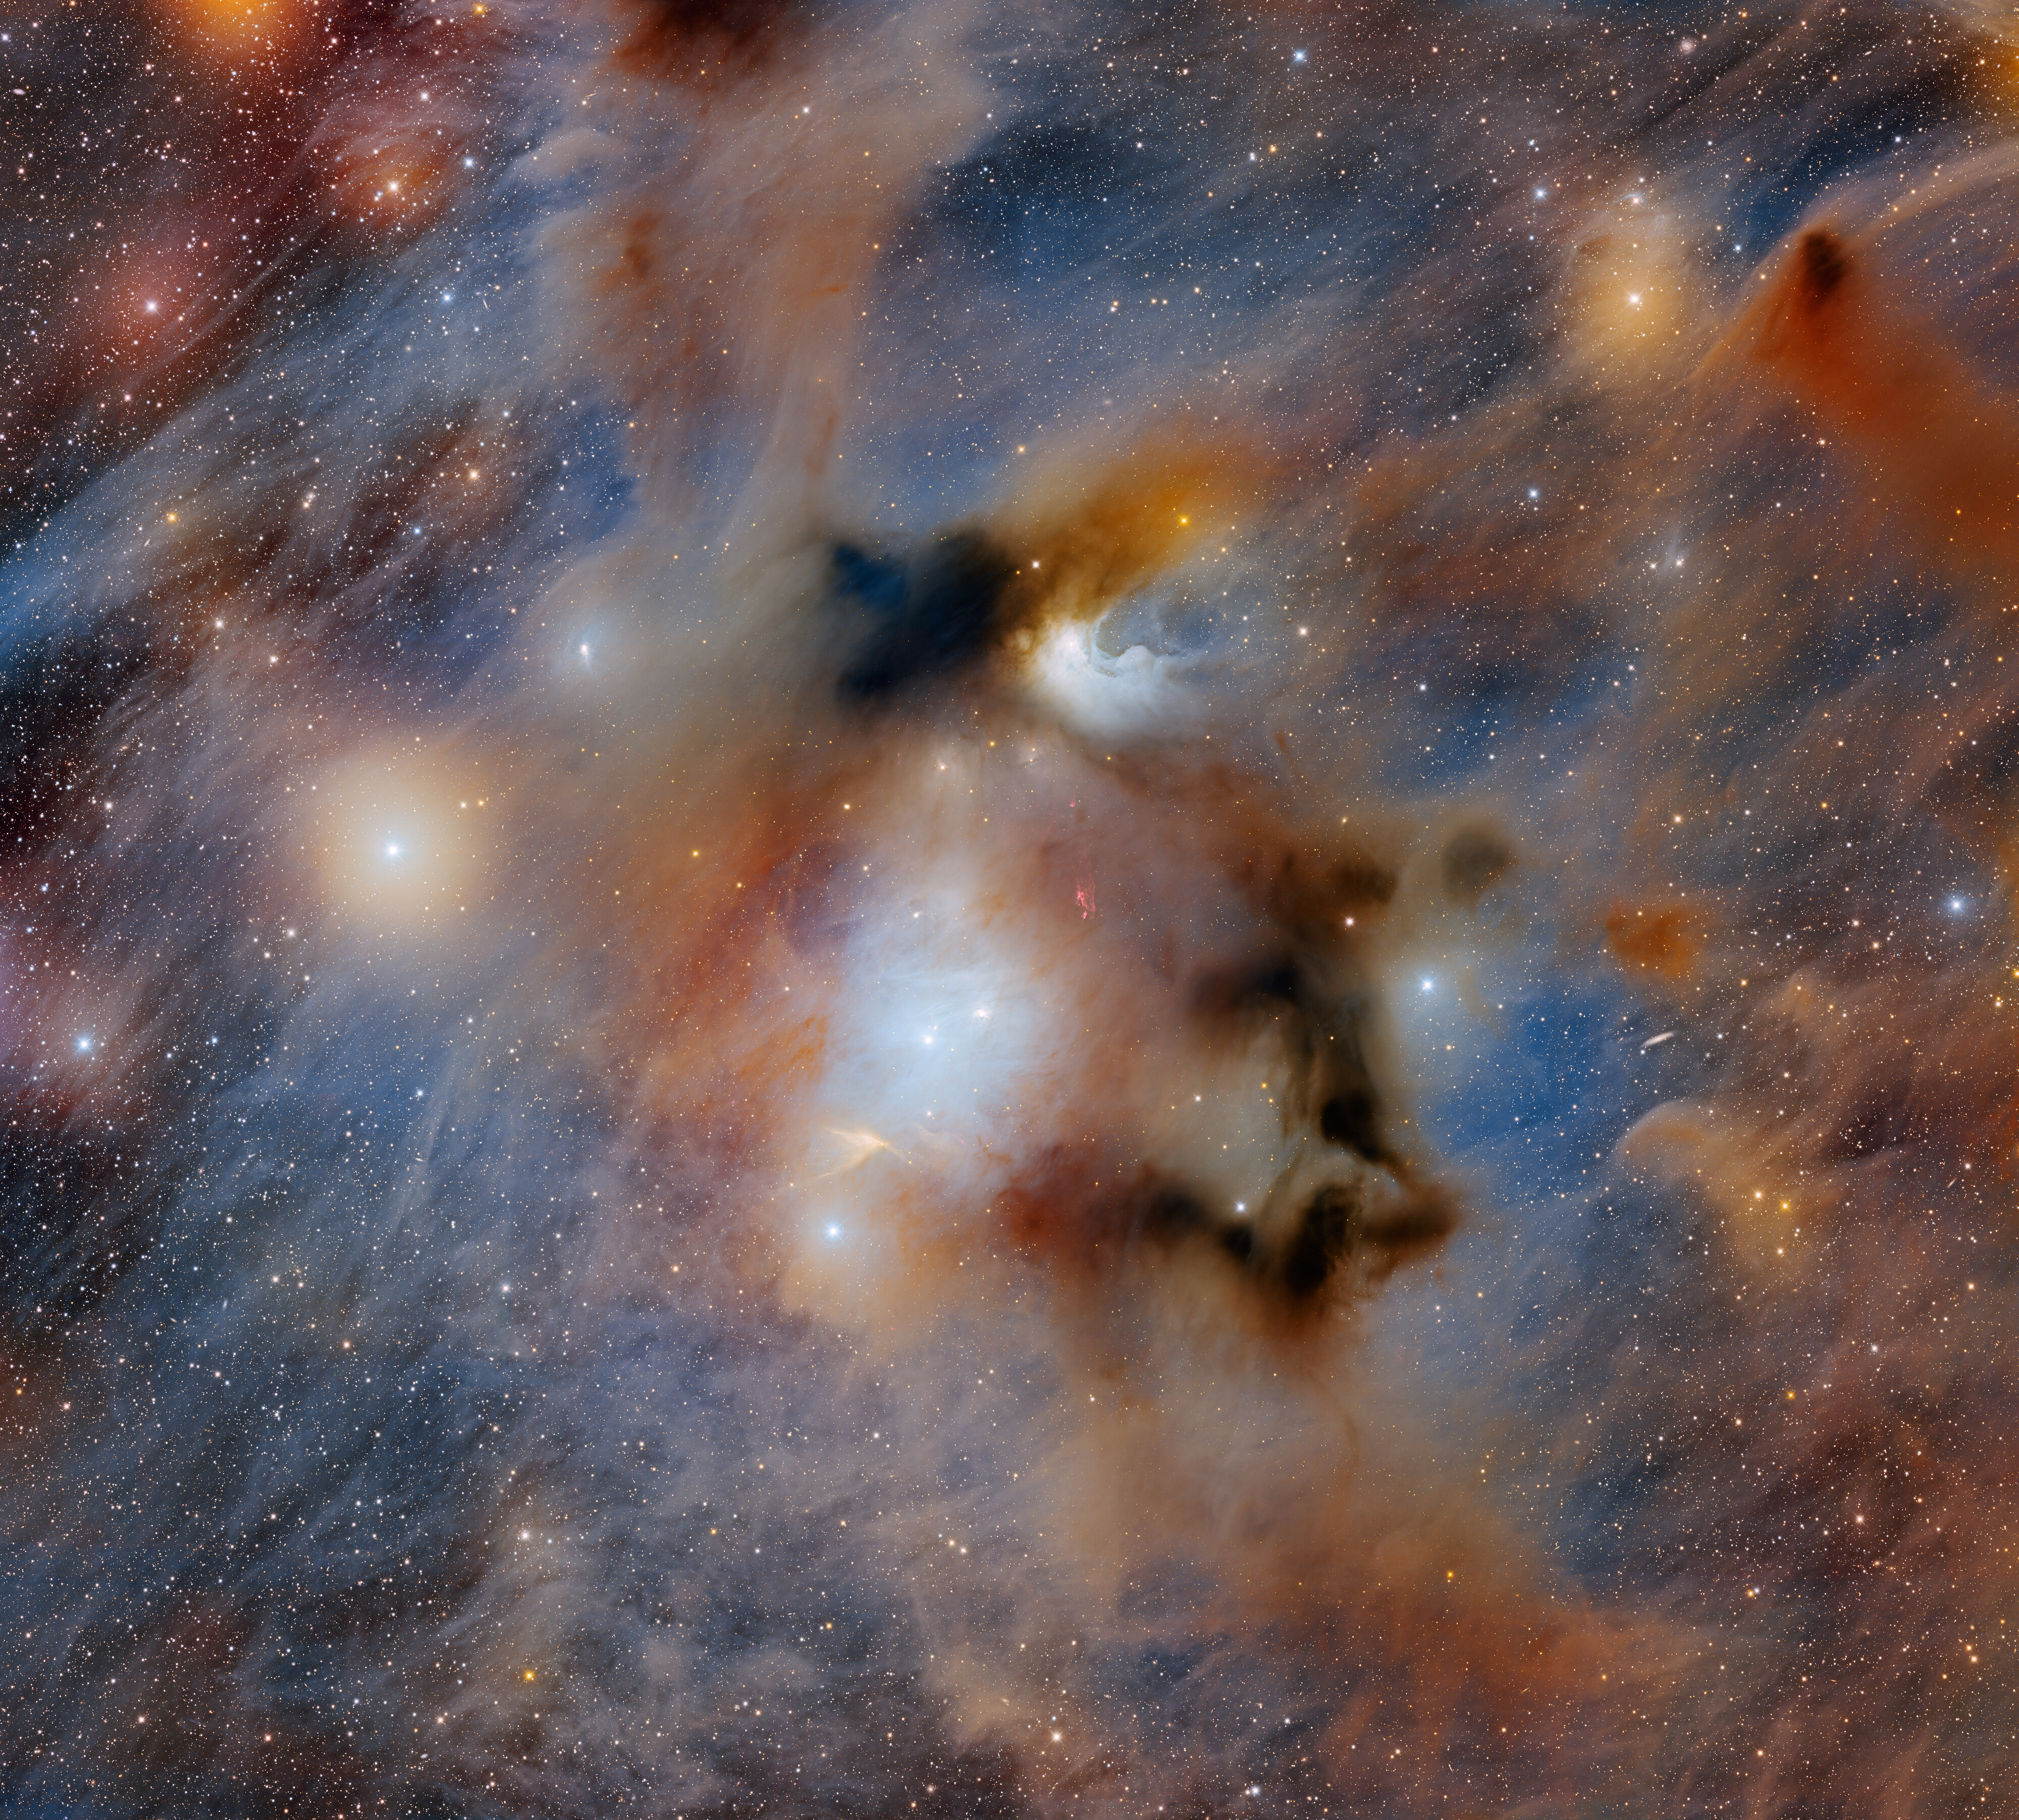

The Ominous Chamaeleon I Dark Cloud

The ominous Chamaeleon I dark cloud, the nearest star-forming region to Earth, is captured in this image taken with the 570-megapixel Department of Energy-fabricated Dark Energy Camera mounted on the U.S. National Science Foundation Víctor M. Blanco 4-meter Telescope at Cerro Tololo Inter-American Observatory, a Program of NSF NOIRLab. Chamaeleon I is one portion of the larger Chamaeleon Complex and is home to three reflection nebulae that are brightly illuminated by nearby newly formed stars.

Credit: CTIO/NOIRLab/DOE/NSF/AURAImage Processing: T.A. Rector (University of Alaska Anchorage/NSF NOIRLab), M. Zamani & D. de Martin (NSF NOIRLab)